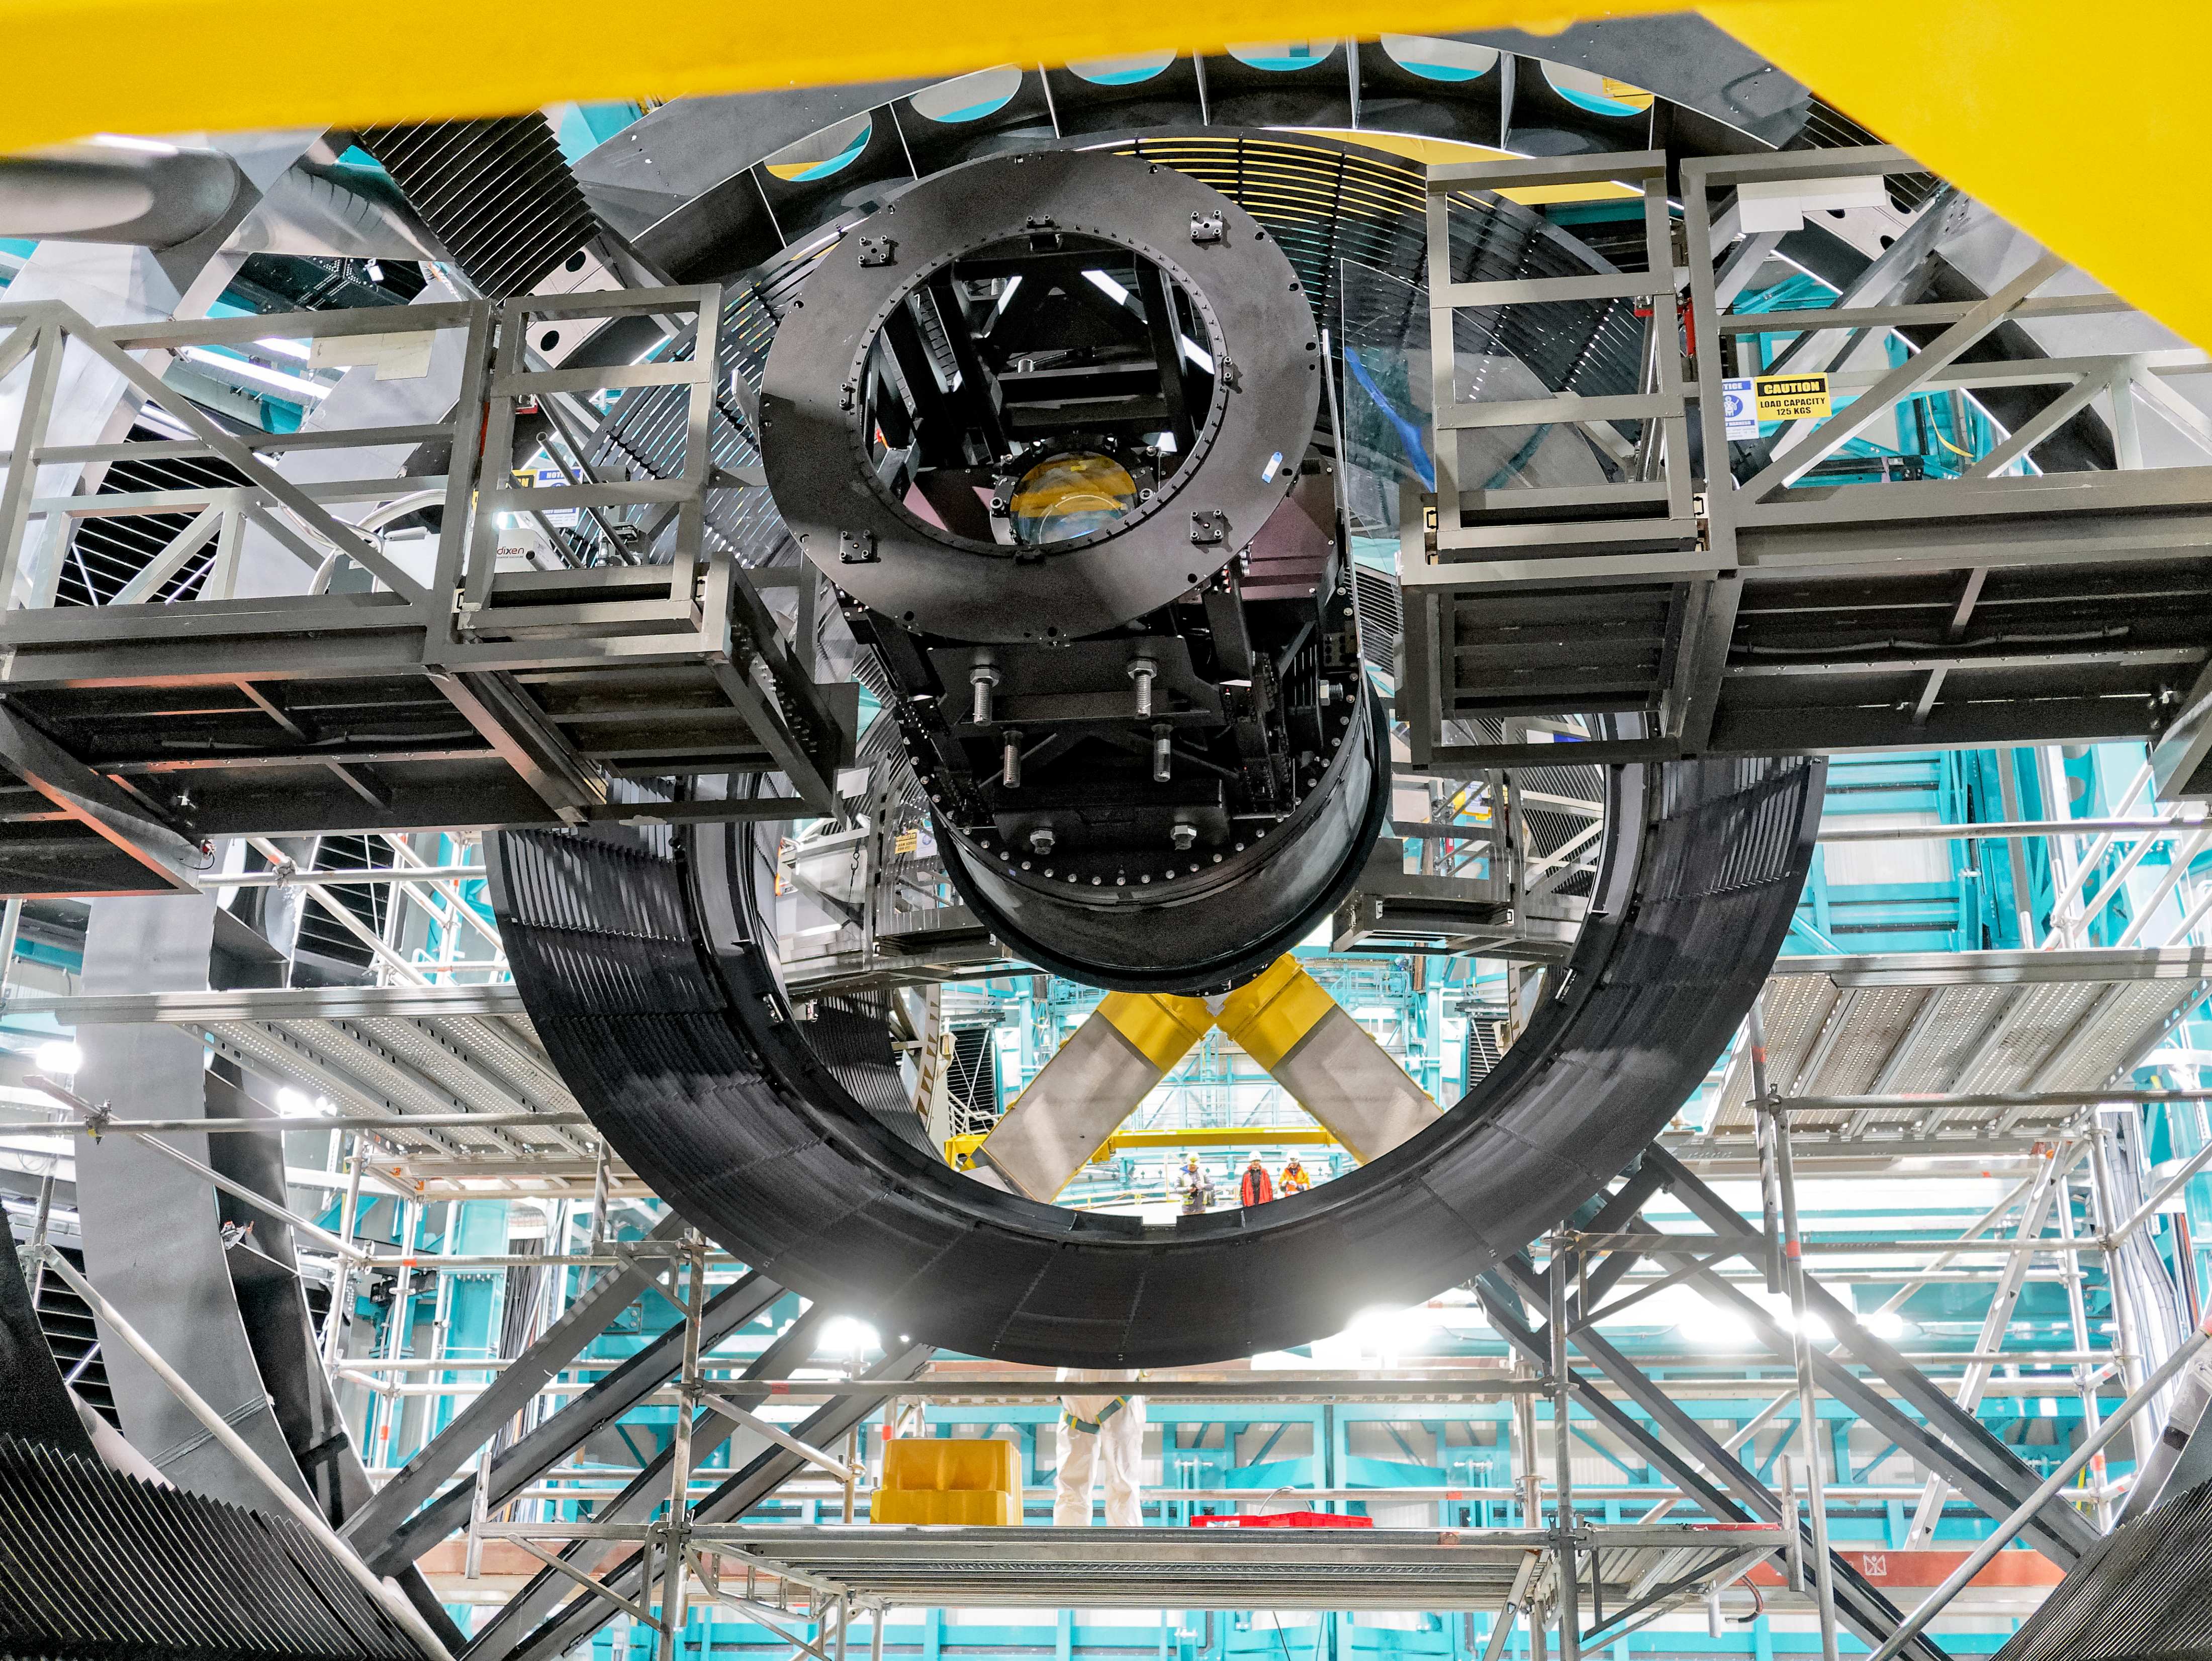

Rubin Observatory M2 Reflection

La Serena Data Science School visit

Credit: Rubin Obs/NSF/AURA/W. O'Mullane